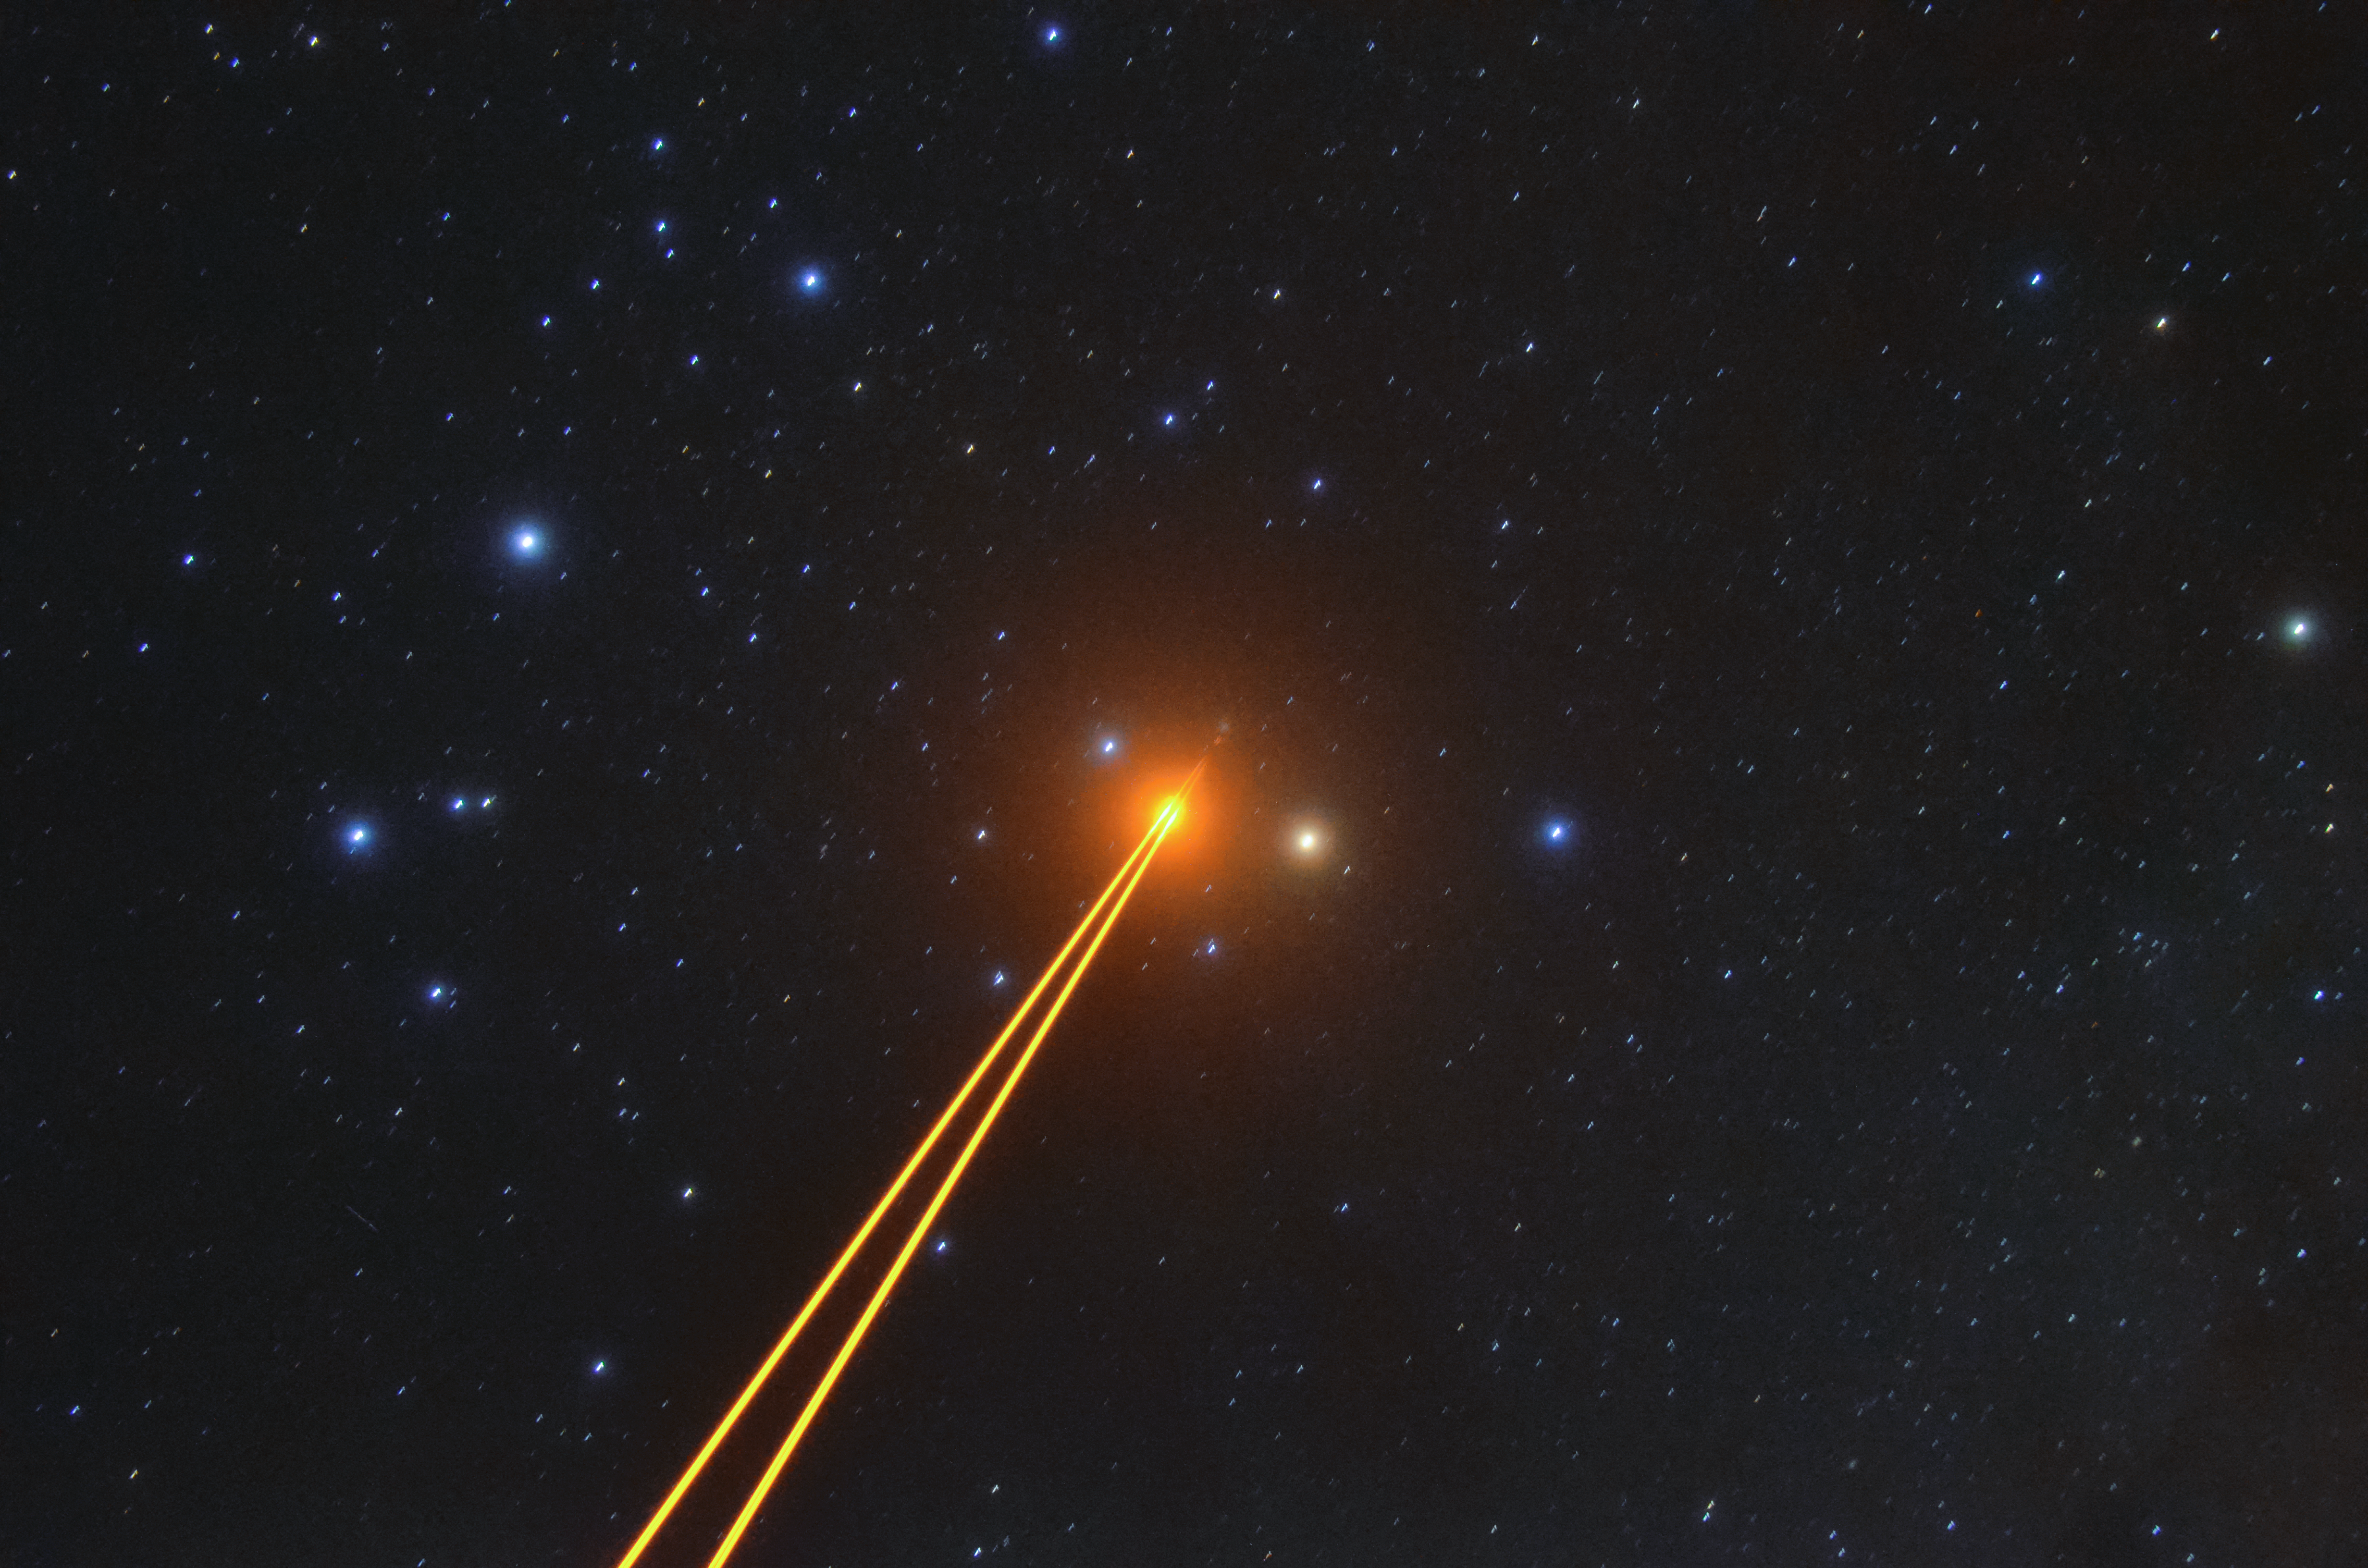

4 Laser Guide Star Facility in action

ESO's Very Large Telescope (VLT) uses state-of-the-art technology to provide the sharpest possible images. When light travels through the Earth's atmosphere it is distorted and the telescope sees a blurry image. To counteract for this effect, the VLT points an artificial laser into the upper atmosphere of the Earth to help correct for the atmospheric distortion of light. This laser is called a "Laser Guide Star". Read more about it here.

Credit: F. Millour/ESO